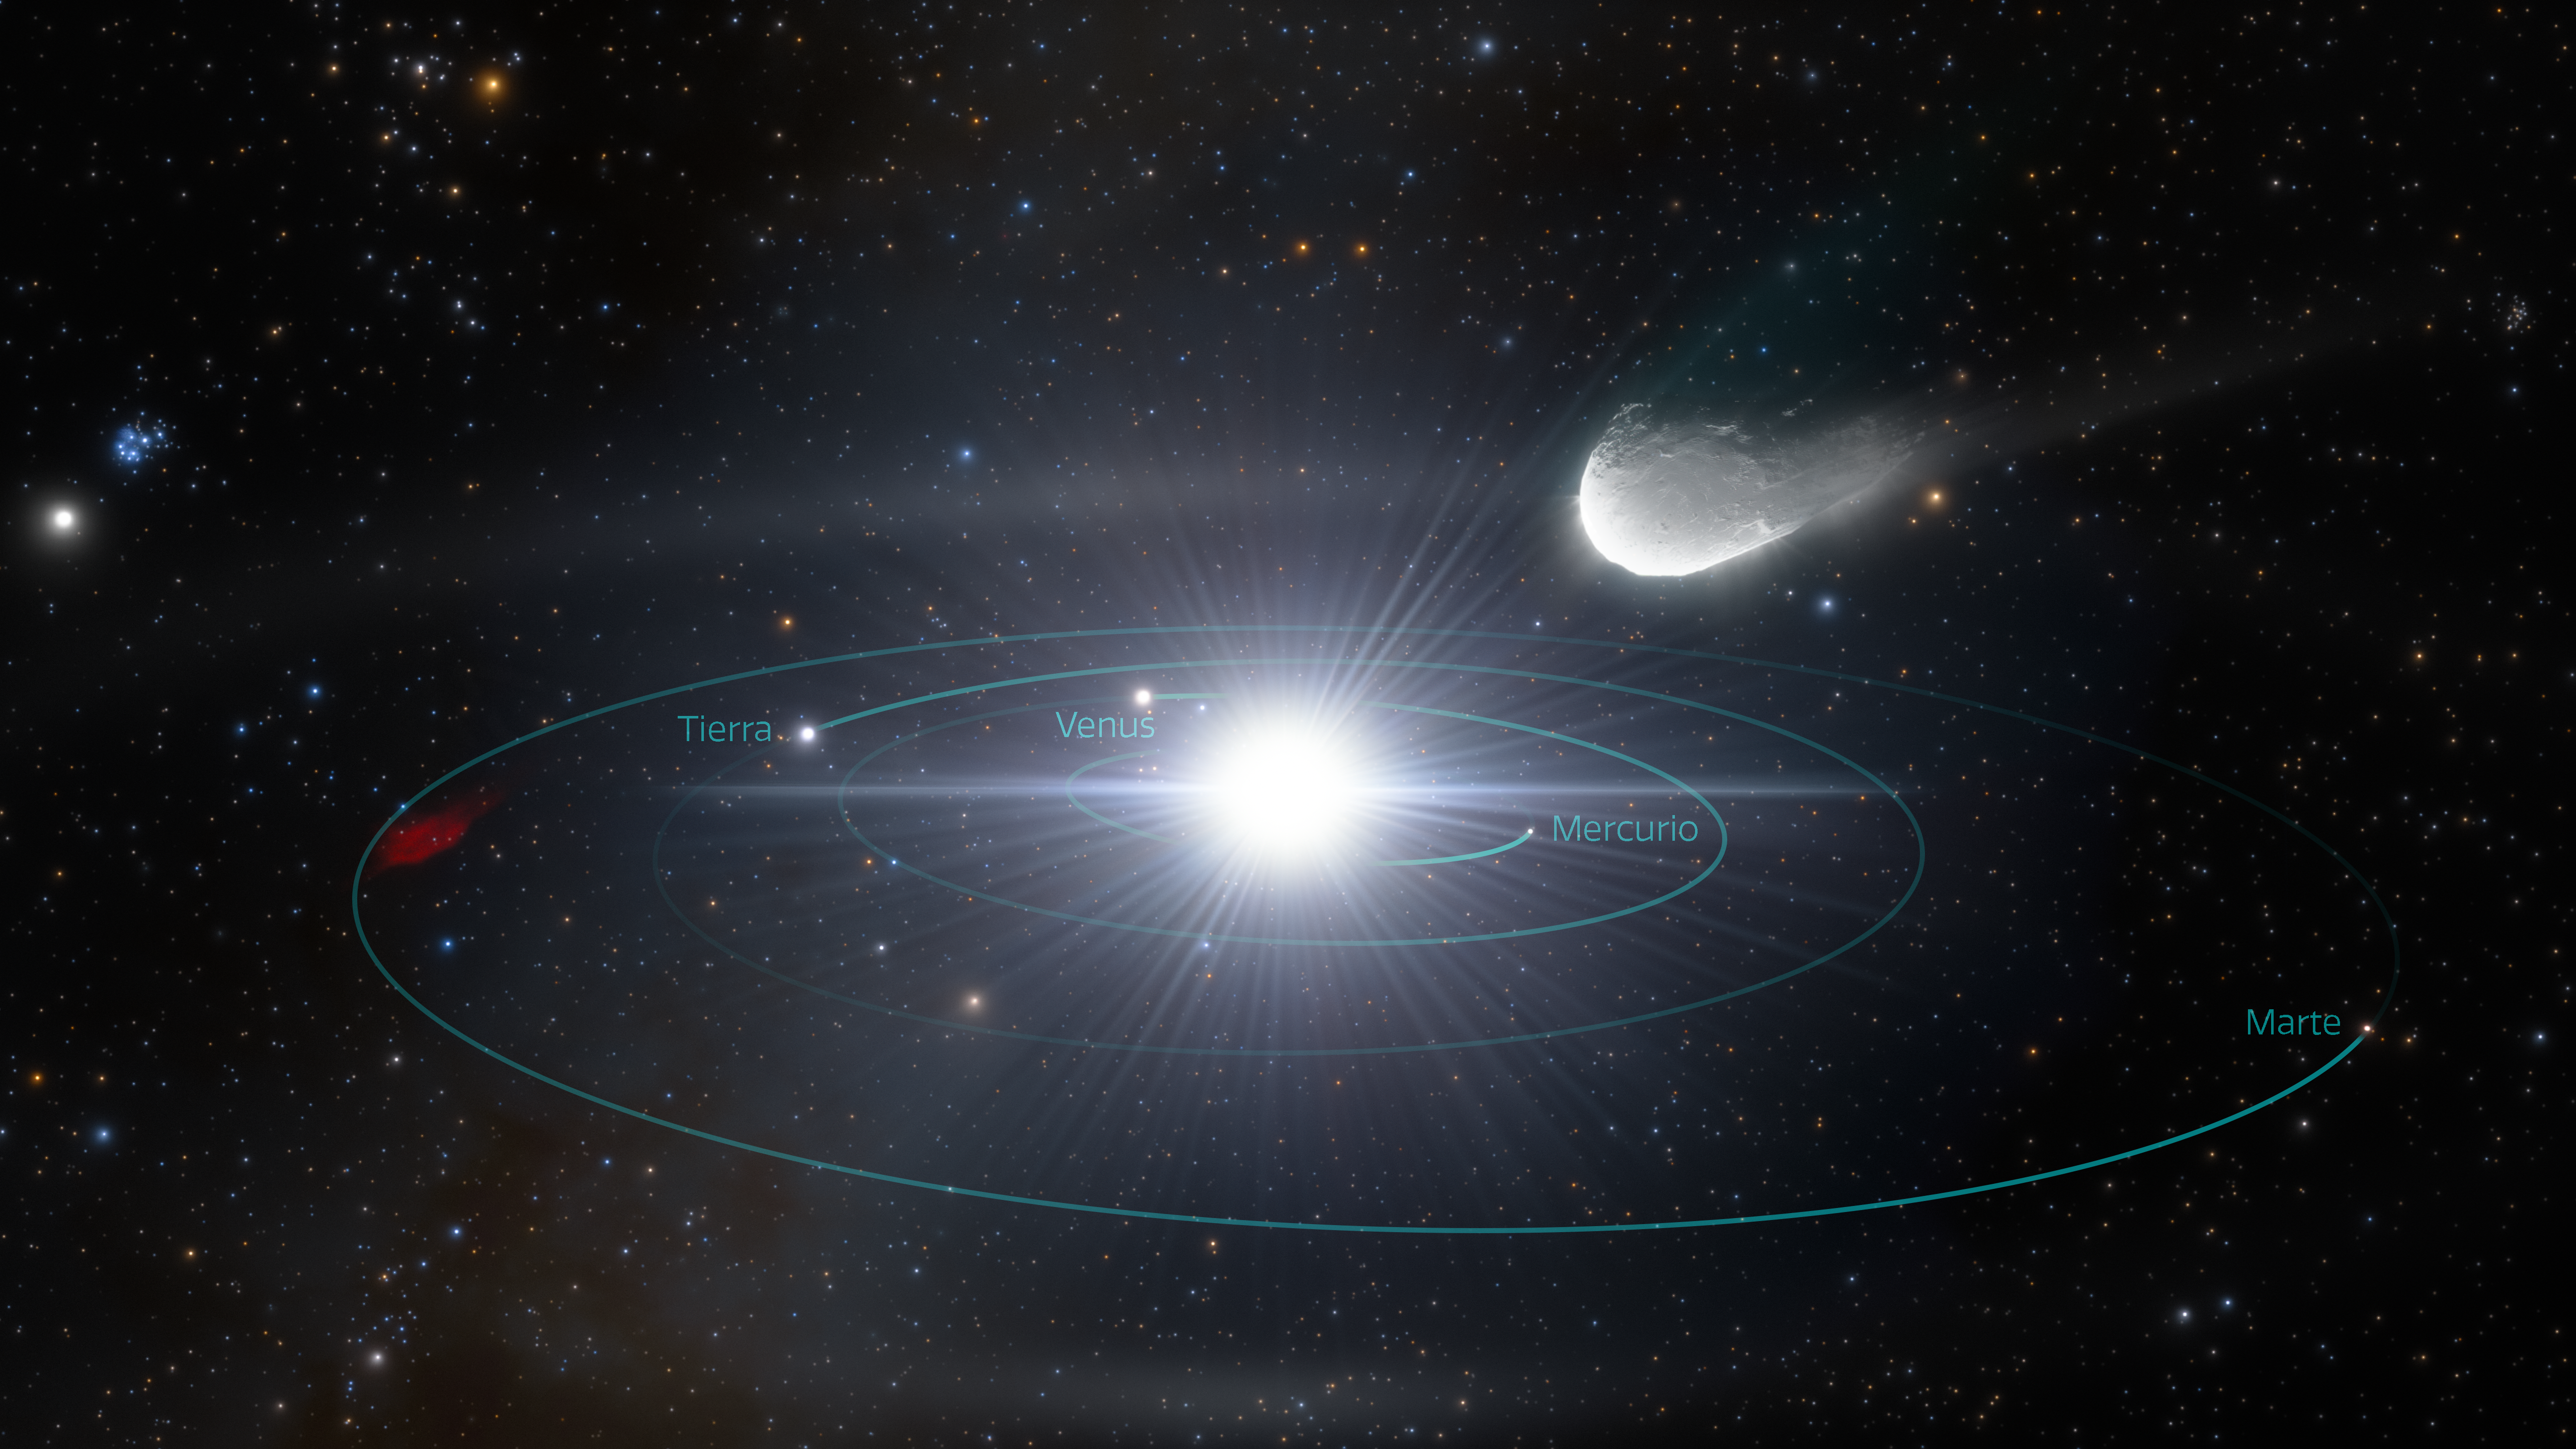

Objeto interestelar acercándose rápidamente a nuestro Sistema Solar

Esta impresión artística ilustra un objeto interestelar aproximándose rápidamente a nuestro Sistema Solar. El objeto, expulsado de su sistema planetario de origen hace mucho tiempo, viajó a través del espacio interestelar durante miles de millones de años antes de pasar brevemente por nuestro vecindario cósmico. El observatorio Rubin revelará muchos de estos visitantes interestelares que aún se desconocen.

Texto alternativo de la imagen principal: Impresión artística de un pequeño objeto interestelar rocoso que se precipita desde la parte superior derecha hacia el Sistema Solar interior. Las órbitas de los cuatro planetas interiores (Mercurio, Venus, la Tierra, Marte) son completamente visibles, dibujadas como círculos concéntricos verde azulado alrededor de la bola brillante del Sol en el centro. Vemos las órbitas desde un ángulo ligeramente elevado, de modo que las trayectorias circulares parecen ovaladas. El fondo negro está salpicado de puntos de luz estelar. El objeto interestelar parece una papa alargada sobre el Sol, fluyendo hacia el Sol desde la parte superior derecha, con una cola corta de gas y polvo detrás de él.

Credit: RubinObs/NOIRLab/SLAC/NSF/DOE/AURA/J. daSilva/ M. Zamani